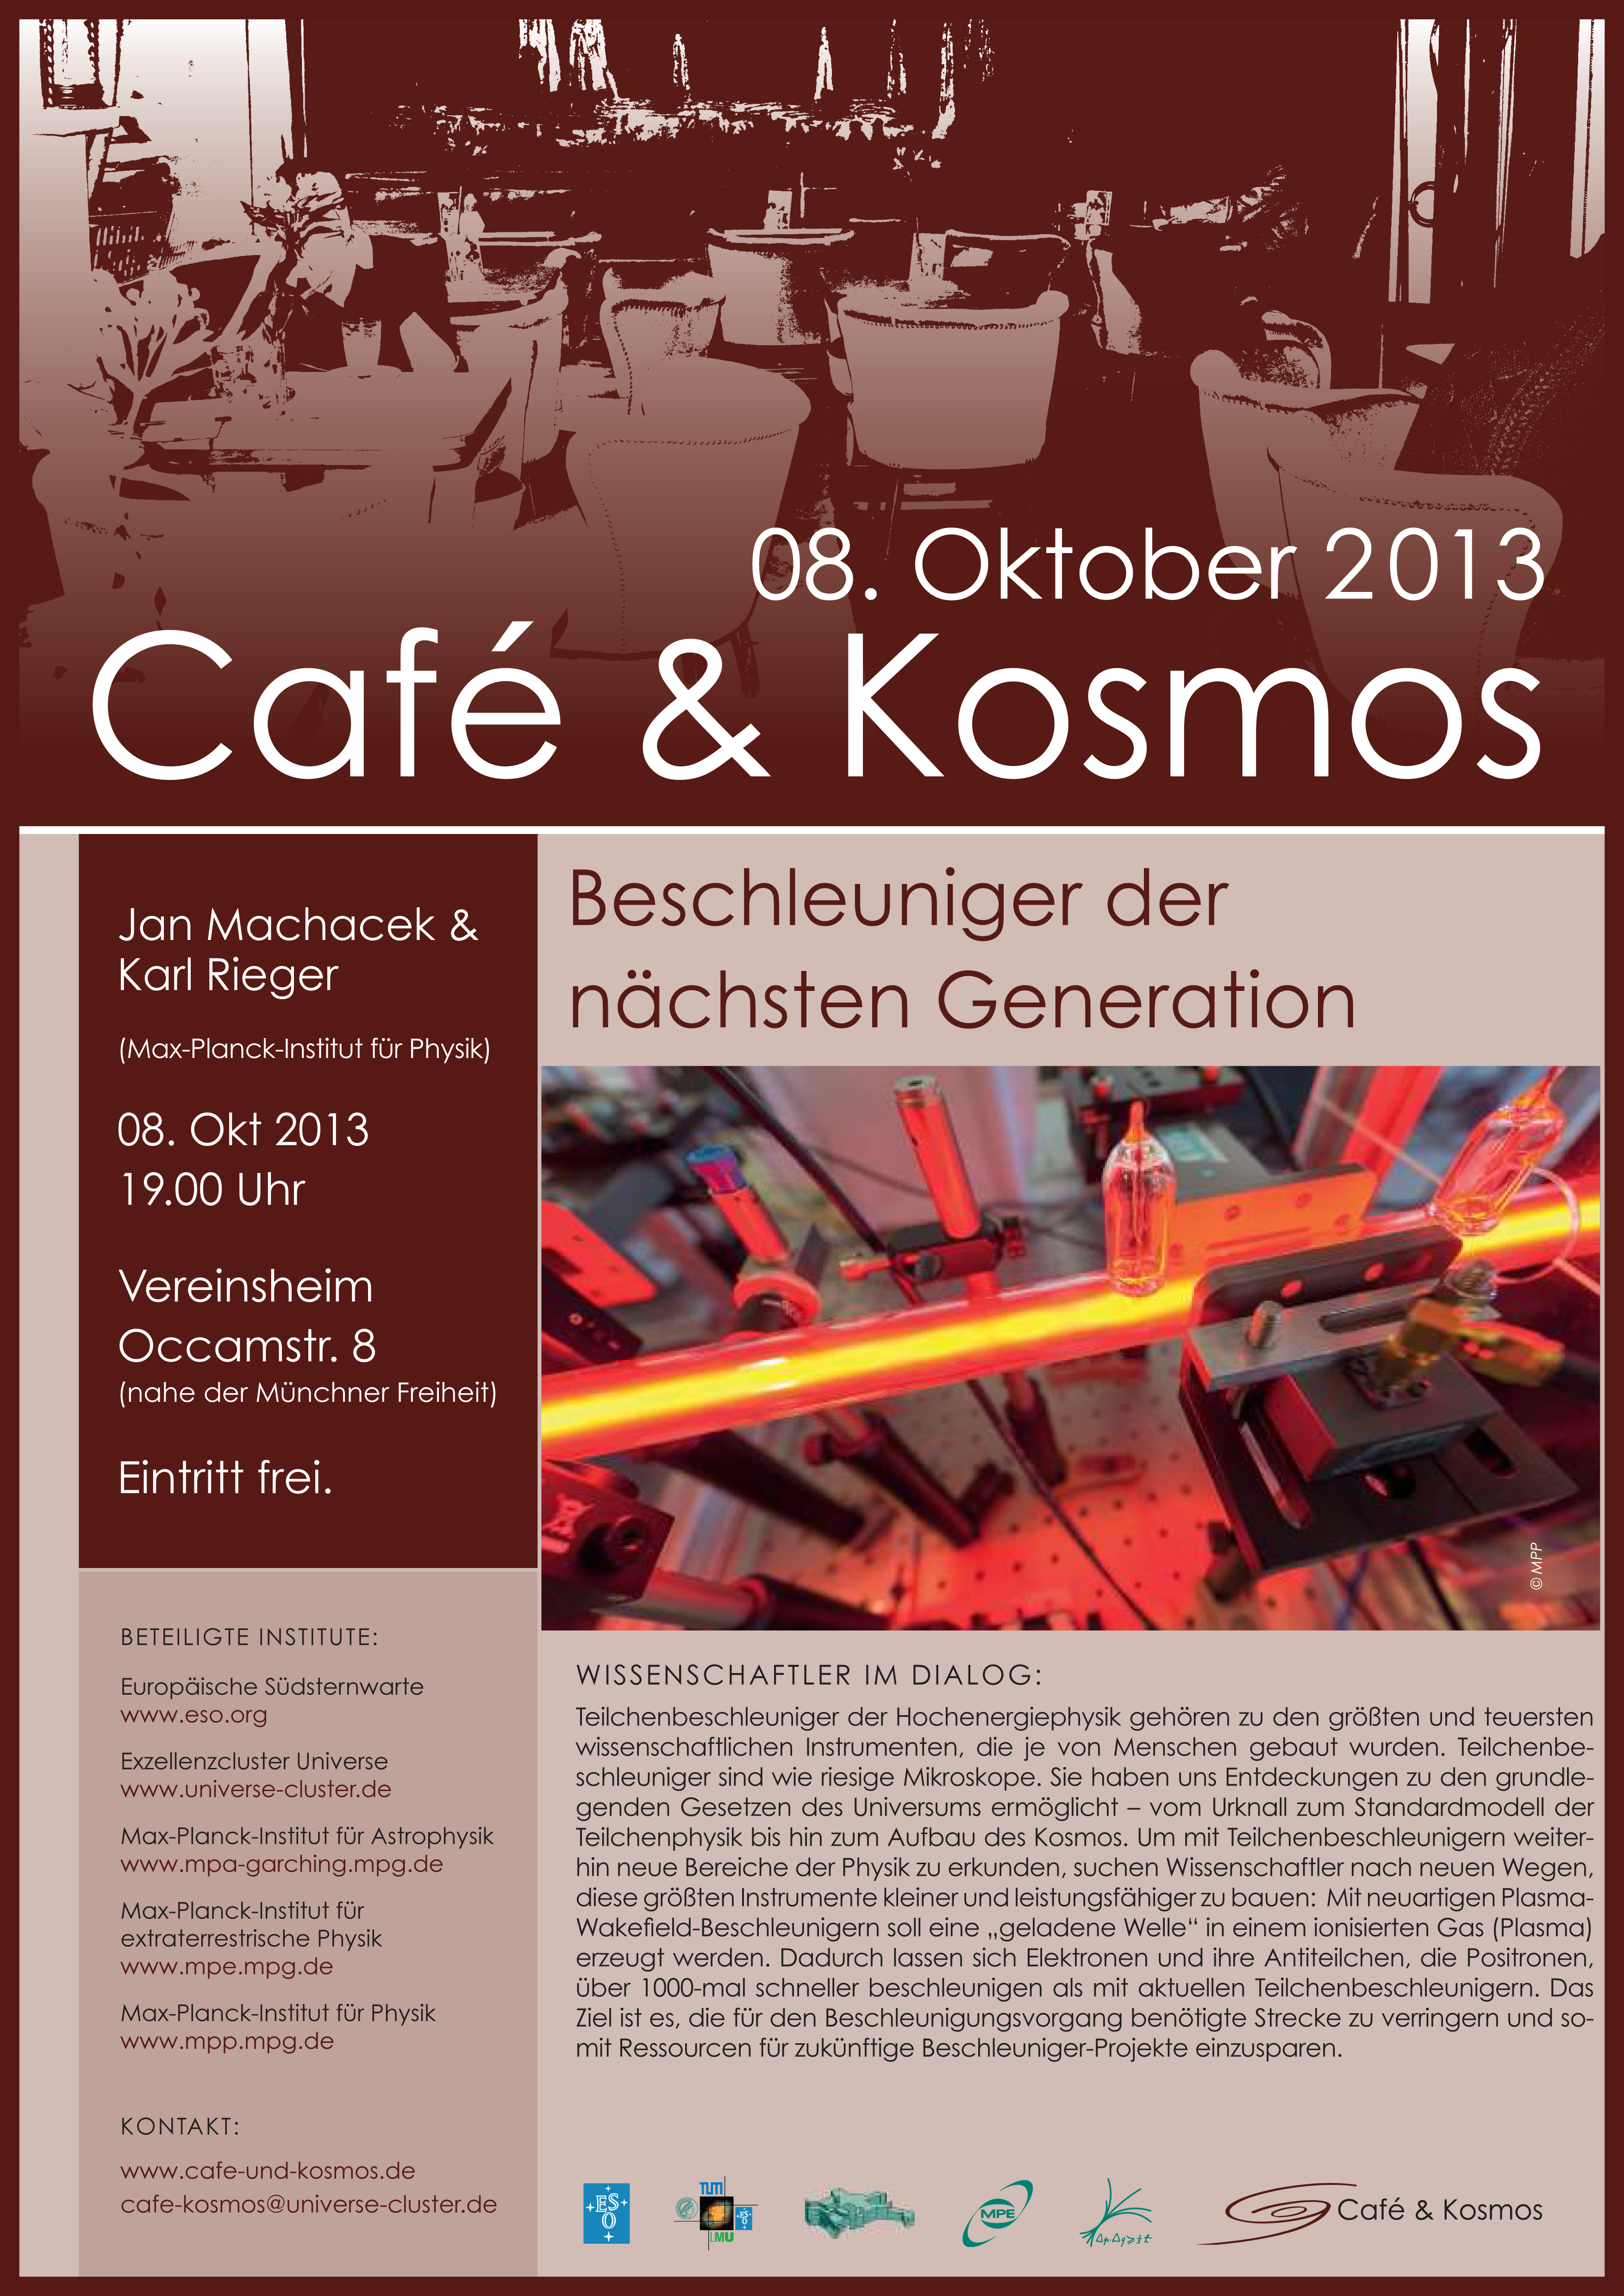

Café & Kosmos 8 October 2013

For more information about this event, visit Café & Kosmos

Credit: ESO / Café & Kosmos